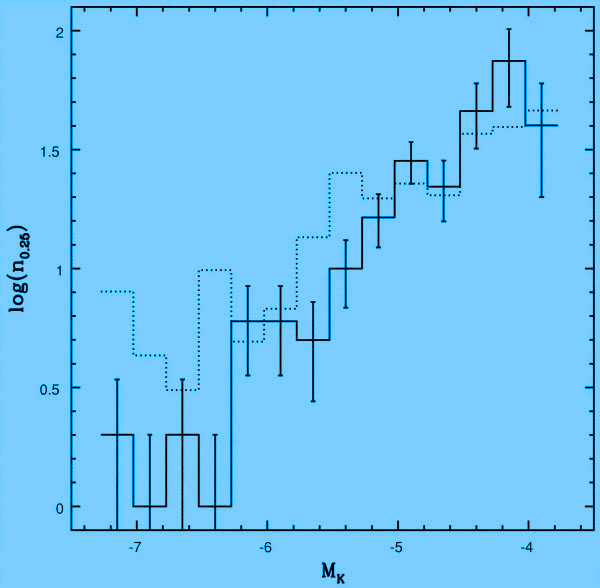

Completeness-corrected MK luminosity functions

Completeness-corrected MK luminosity functions of the M-82 ALTAIR field (solid line) compared with the composite LF of outer disk fields in the nearby galaxy NGC 6822 (dotted line). Differences in LF indicate that the stars in the ALTAIR field of M-82 are younger than those in NGC 6822.

Credit: International Gemini Observatory/NOIRLab/NSF/AURA